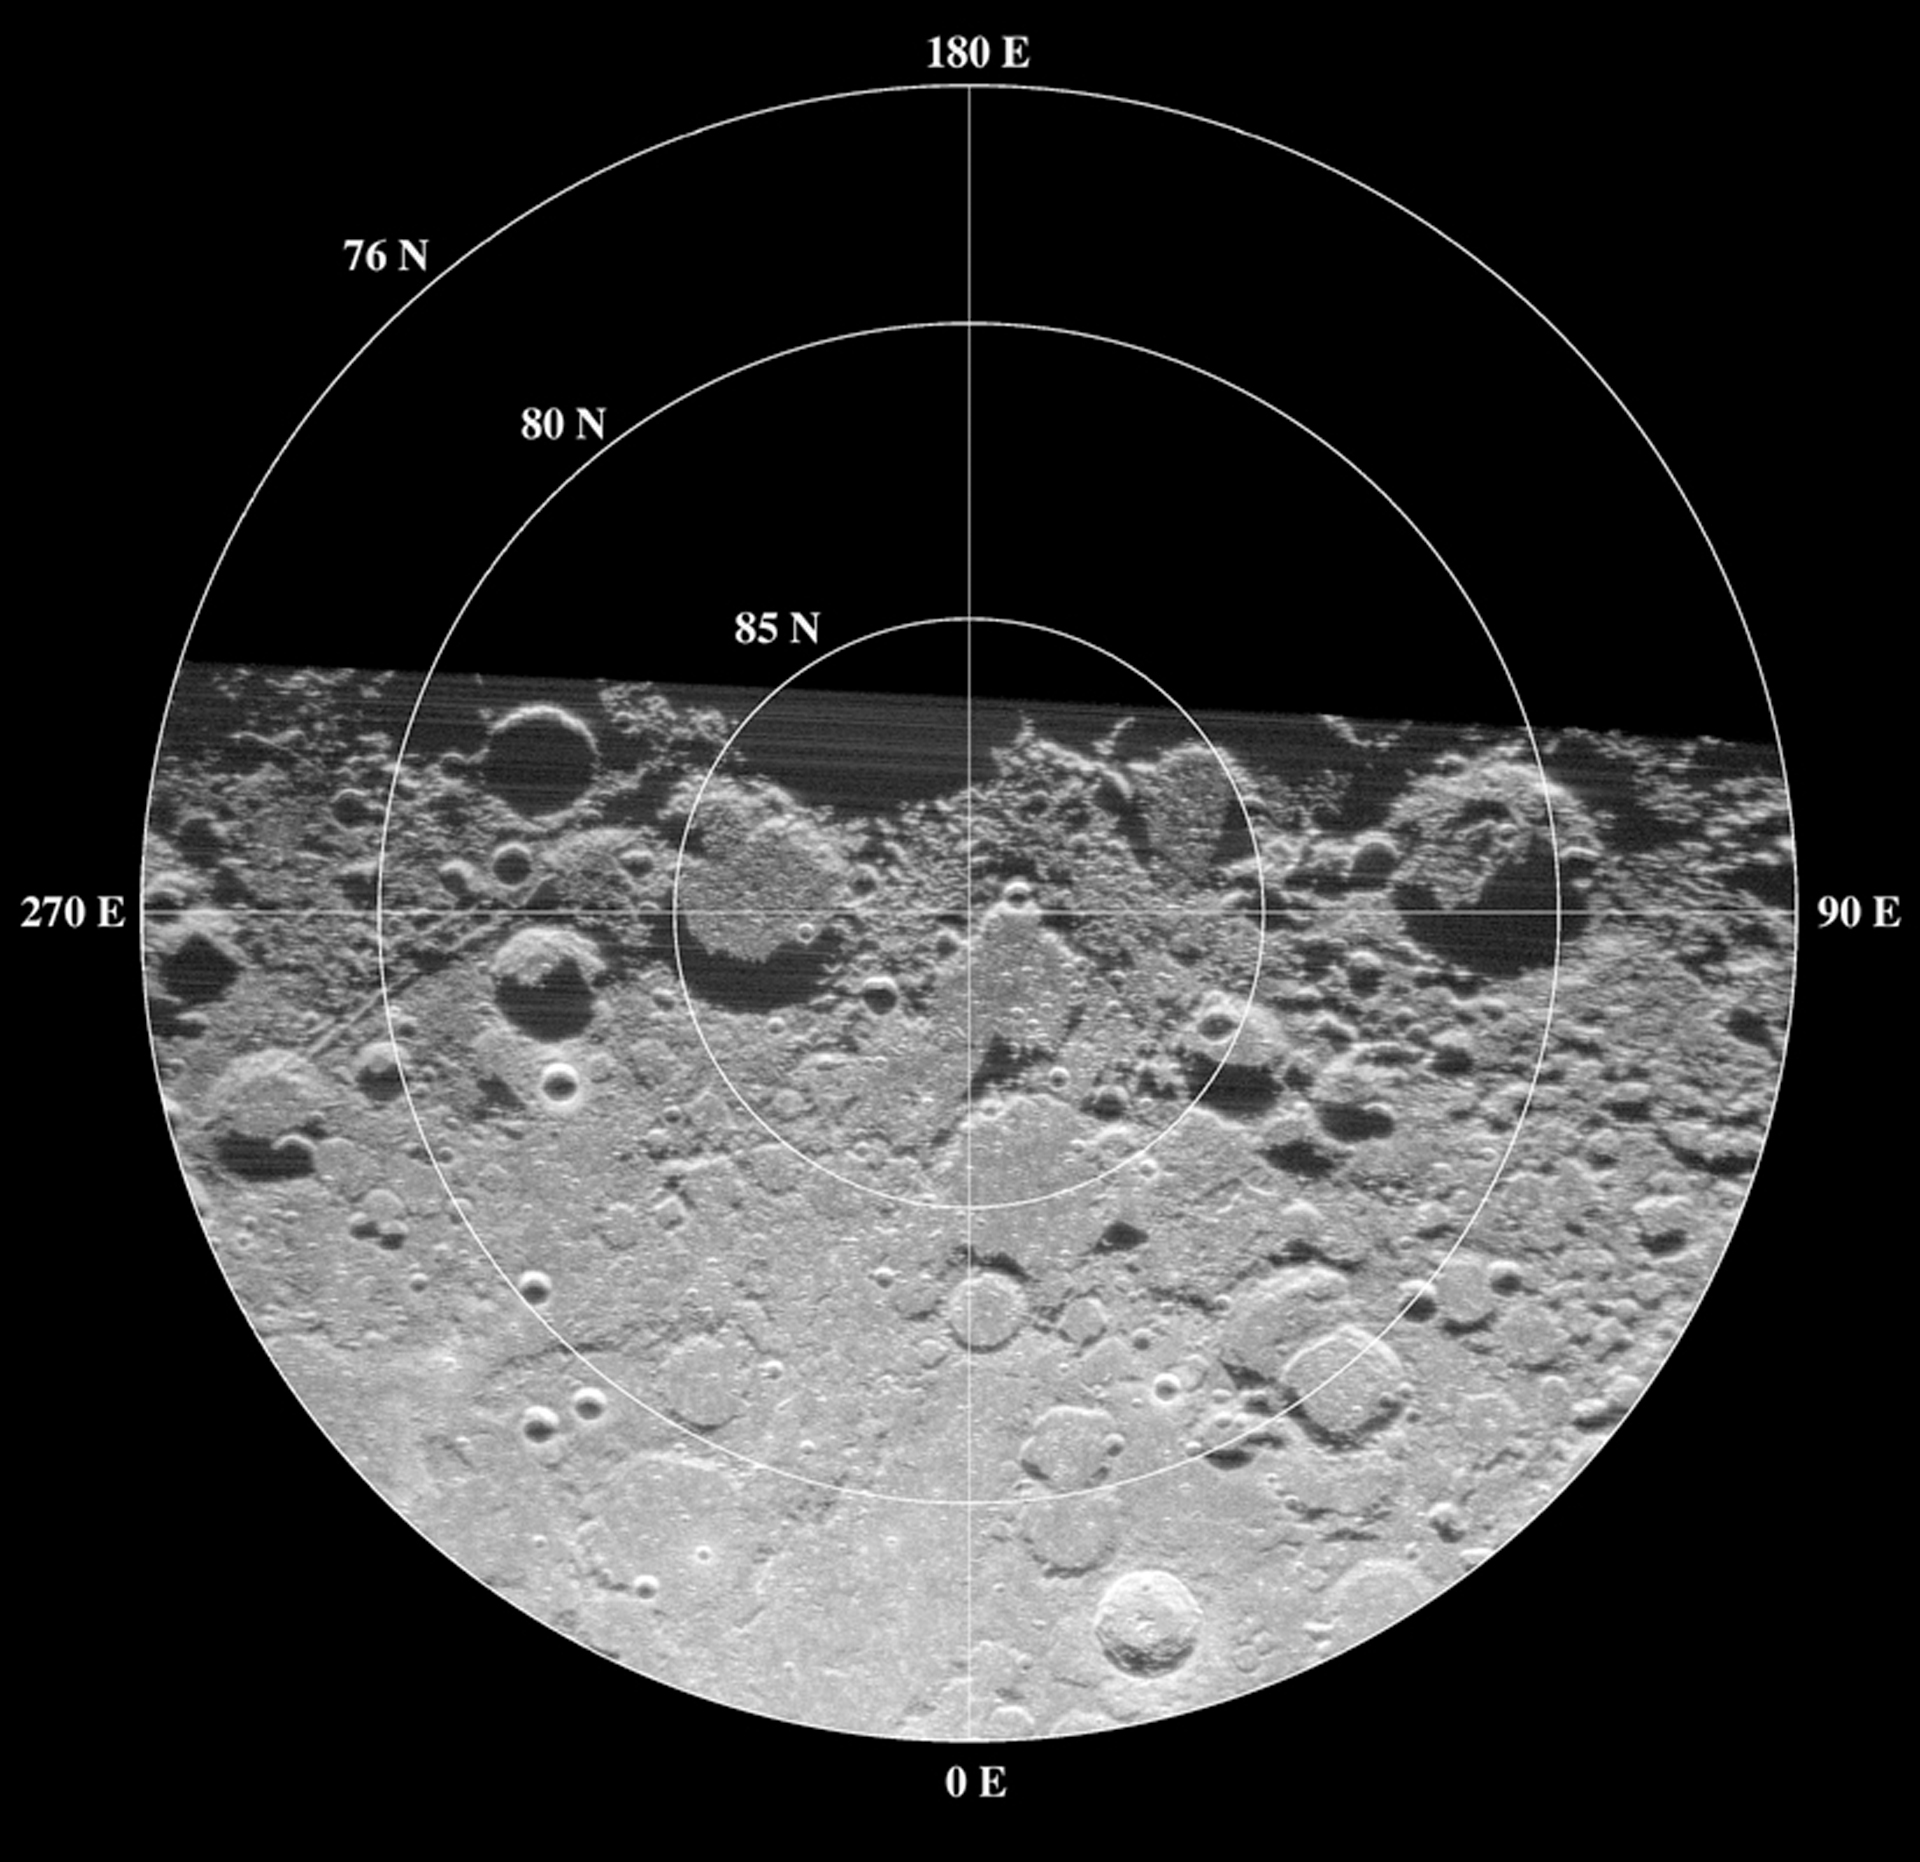

North Pole of the Moon

Radar maps can look like optical images, but they represent the amount of energy reflected back toward the transmitter by any given part of the Moon's surface. The Arecibo Telescope's radar wavelength of 70 cm penetrates 10 meters or more into the very dry lunar surface. When it bounced back to the Green Bank Telescope, (GBT), it reveals variations in the abundance of rocks larger than about 10 cm in diameter and differences in the chemistry of rocks that form the Moon's crust.

Credit: B. Campbell, NAIC/NSF; NRAO/AUI/NSF